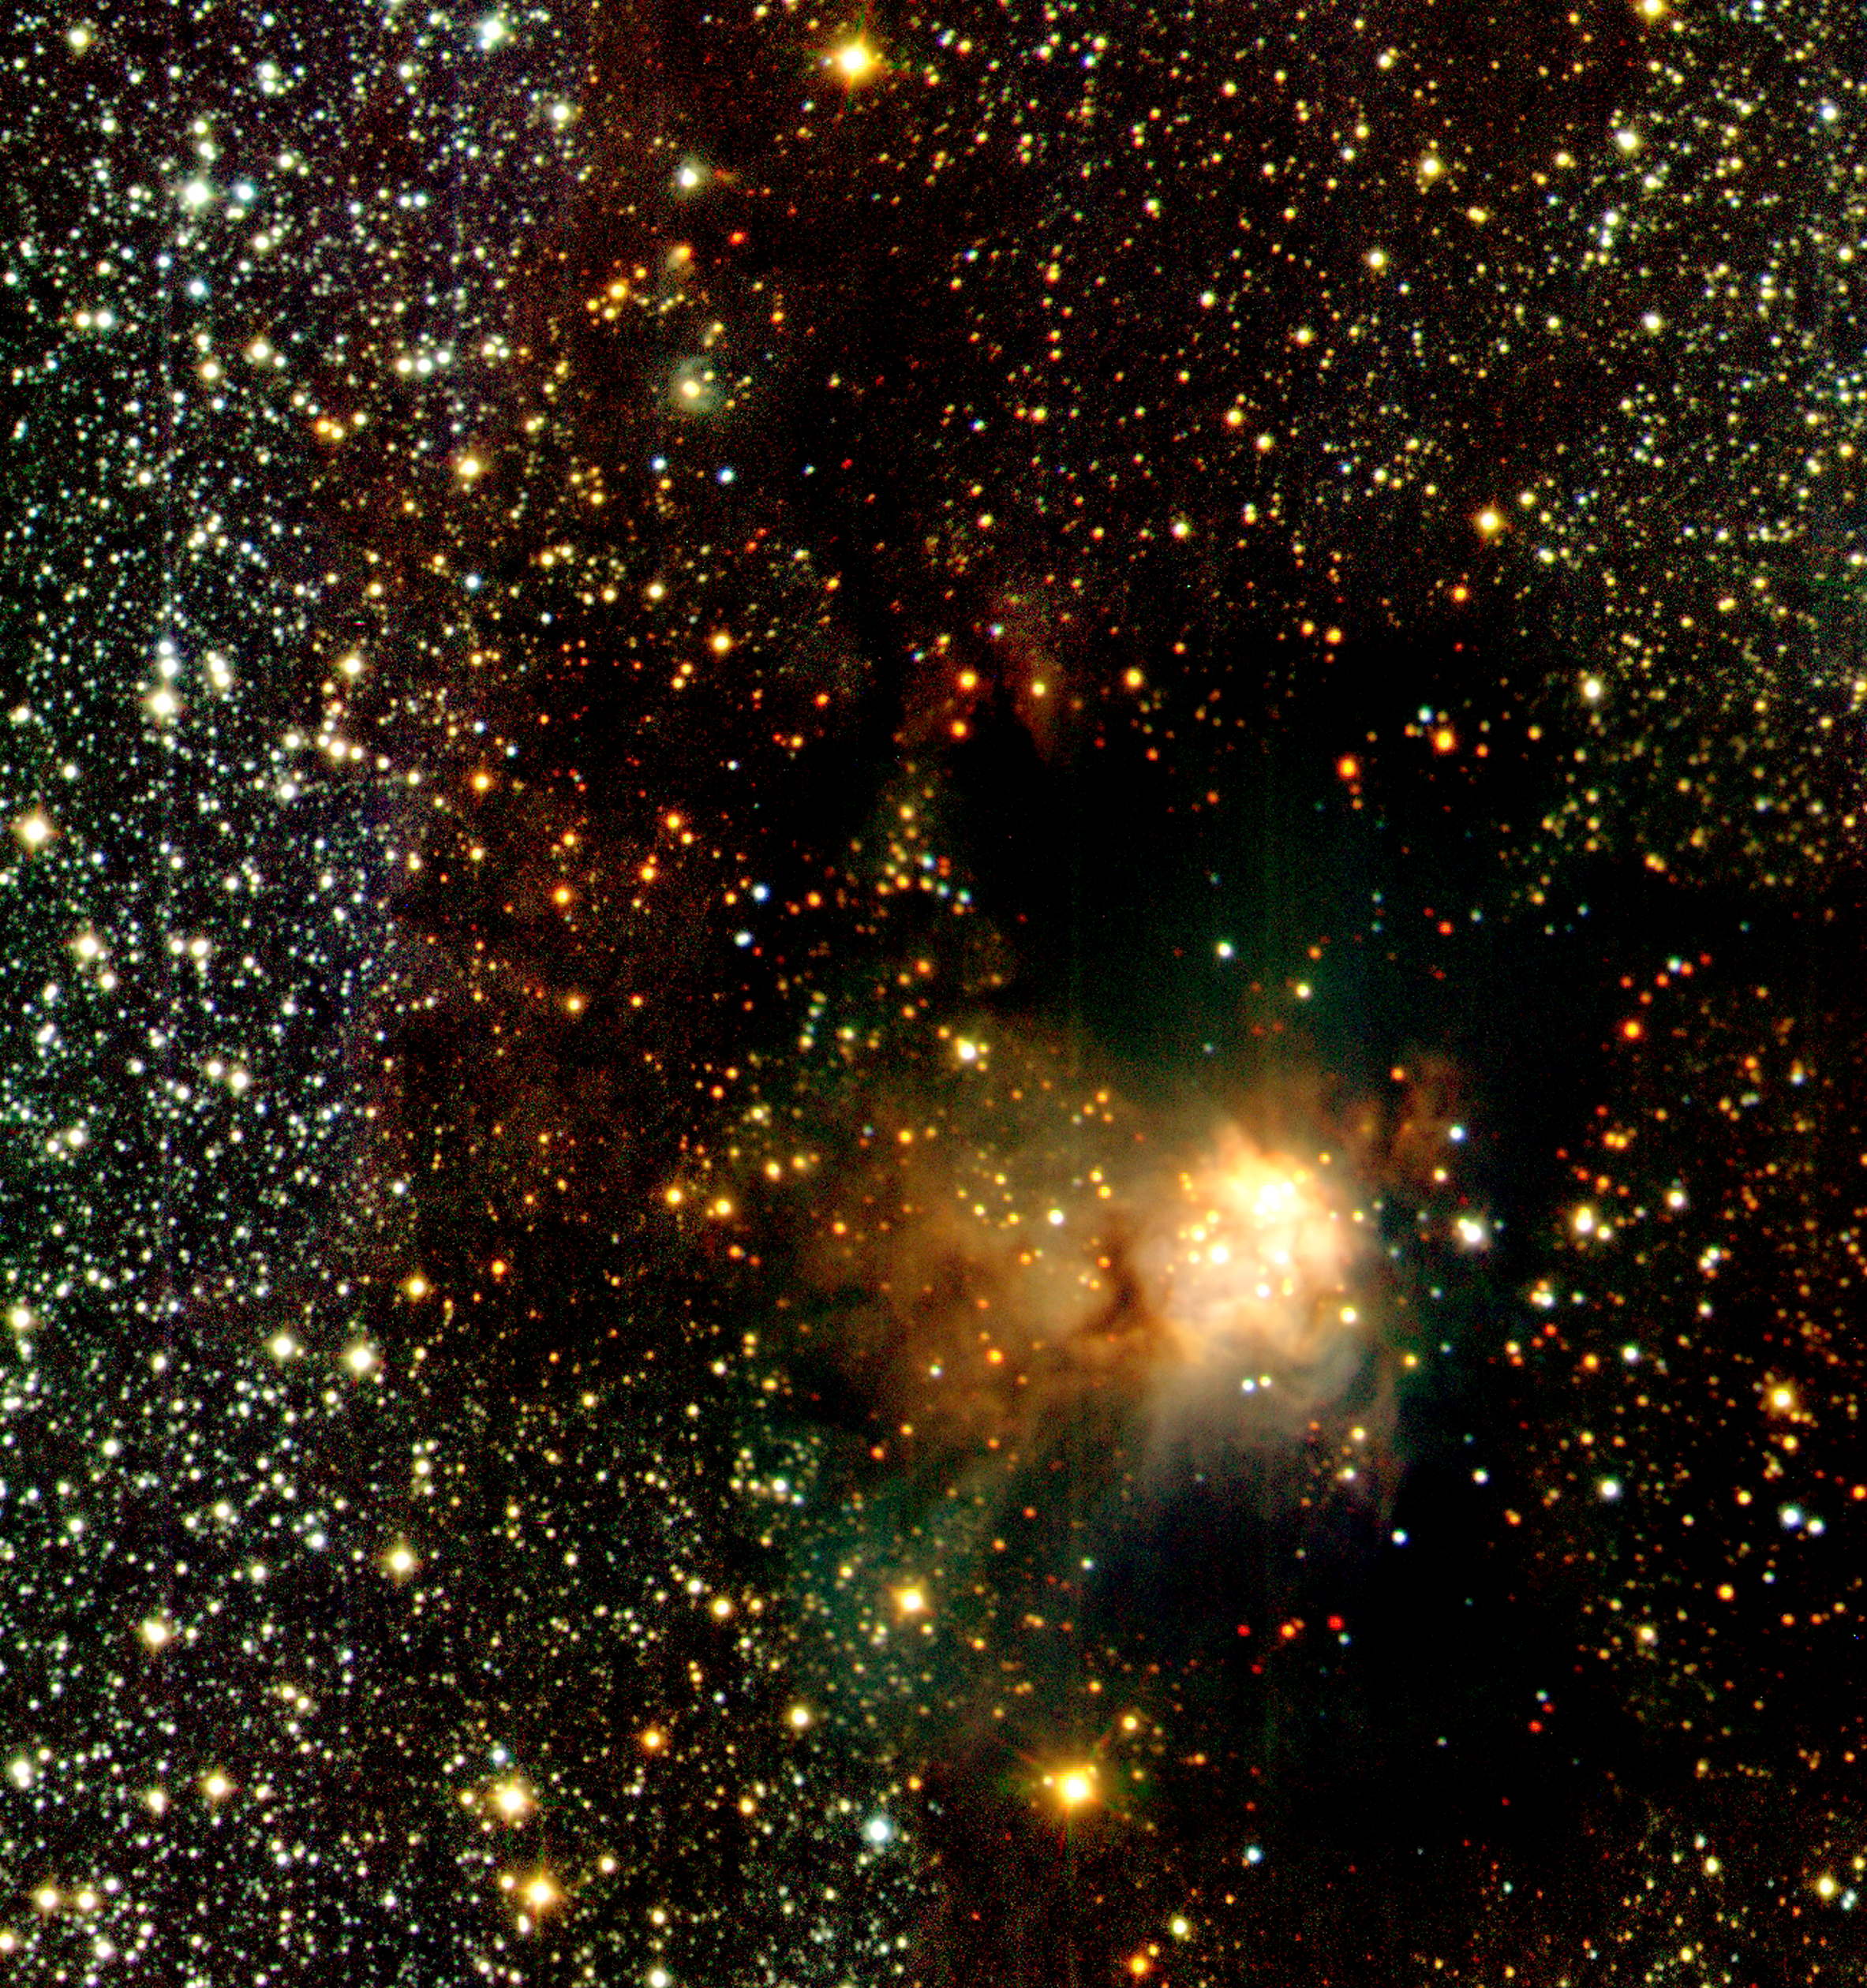

Infrared wide angle view of RCW 108 (detail)

This image shows an area near the centre of a unique, wide-field infrared view of the region around IRAS 16362-4845, an "emission" nebula that shines by its own light. It is situated within a dark cloud in a Milky Way region (the "RCW 108 complex") at a distance of about 4,000 light-years in the direction of the Southern constellation of Ara (the Altar). The dark cloud is seen silhouetted against the rich background of stars in the Milky Way, whose light is blocked by the dust particles in the cloud. The photo is based on approx. 600 individual exposures with the SOFI instrument at the 3.58-m ESO New Technology Telescope (NTT).

Technical information: this image was obtained in February 2000 by means of SOFI, the infrared camera and spectrograph at the ESO 3.58-m New Technology Telescope (NTT). It is a smaller area near the centre of the field; it measures approx. 6.3 x 6.6 arcmin^2. North is up and East is left.

Credit: ESO